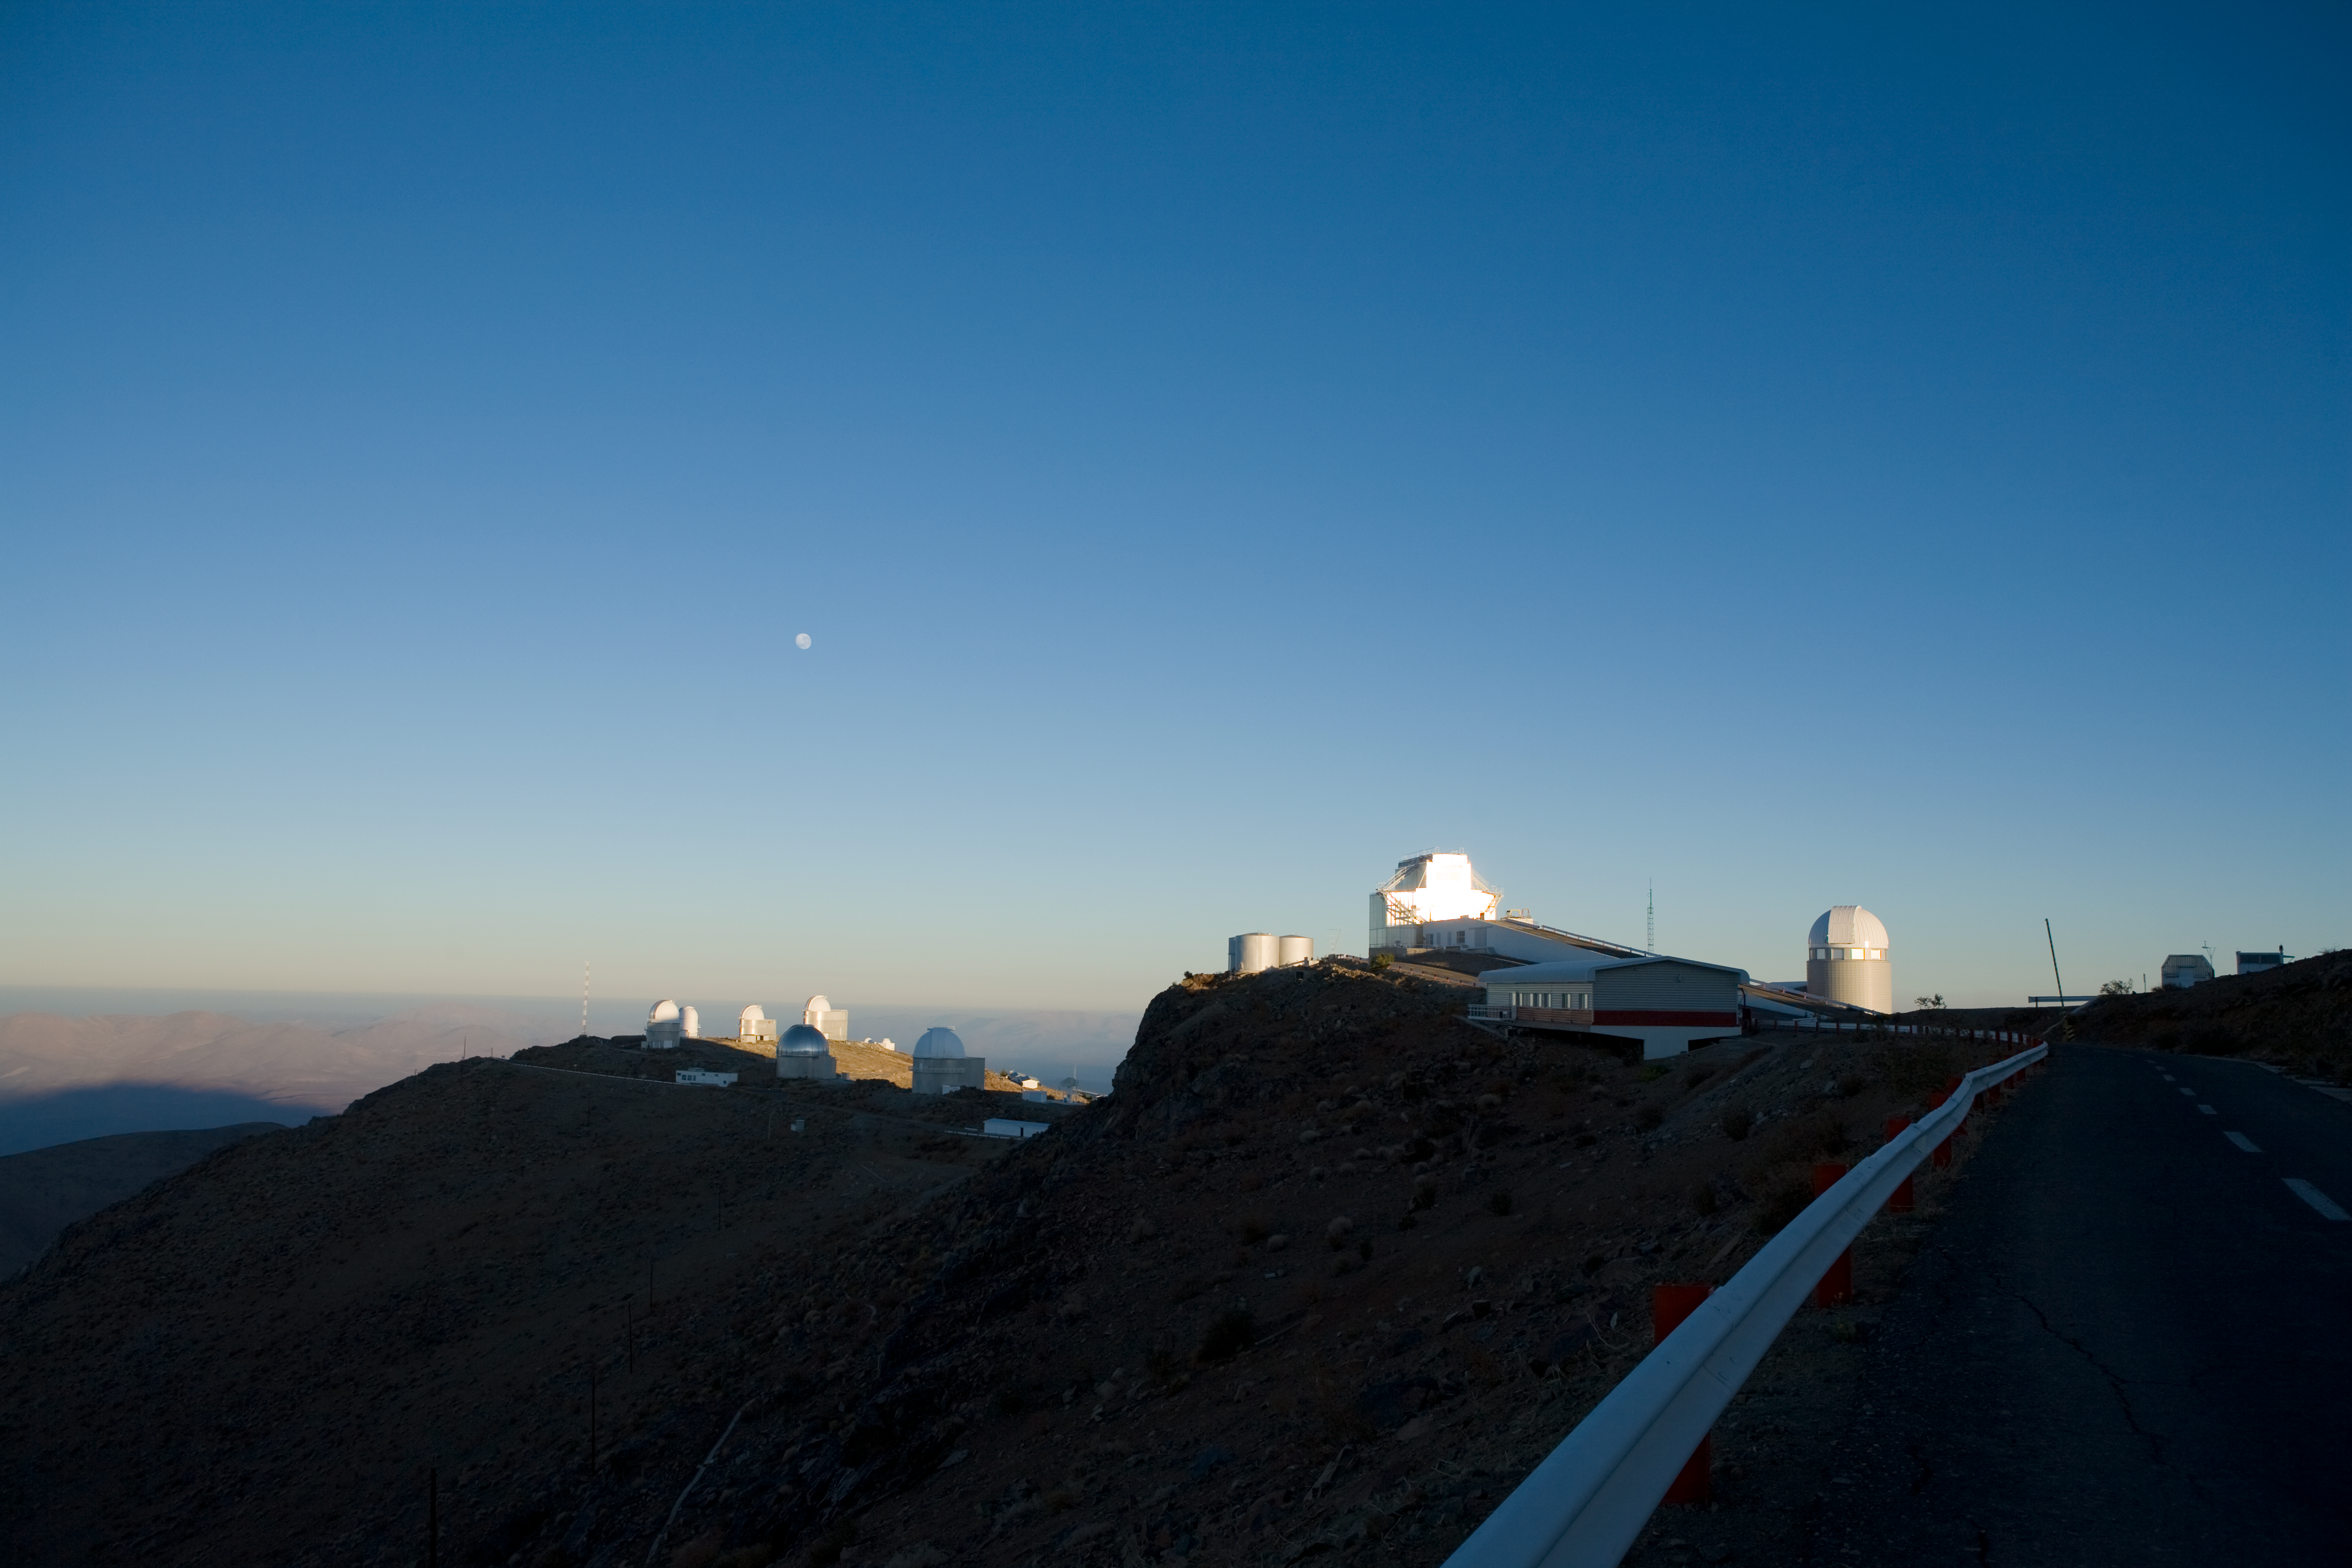

La Silla Observatory

Image of the La Silla Observatory on a morning in 2007.

Credit: ESO